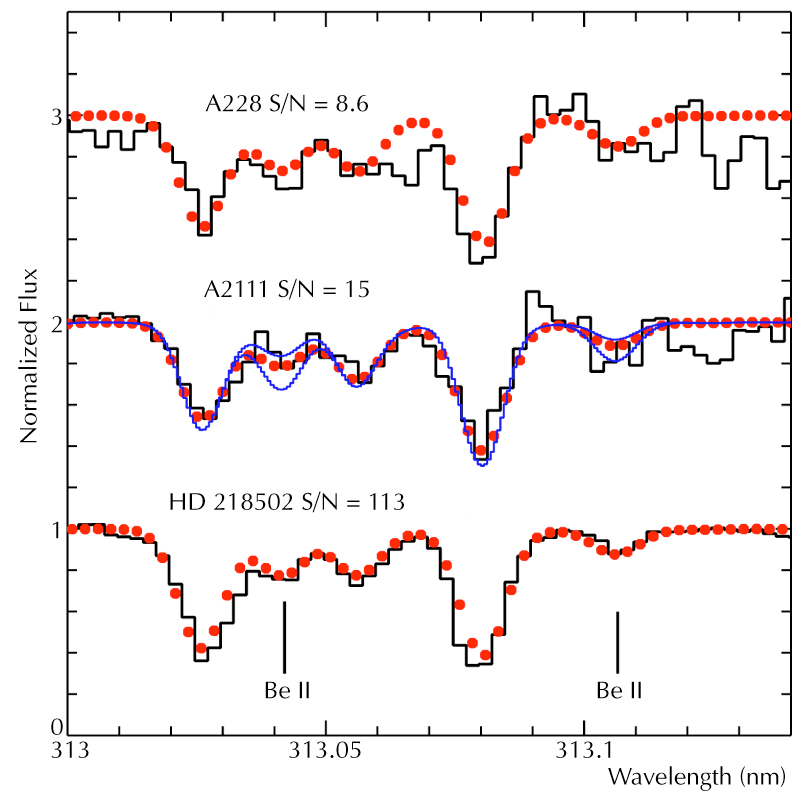

Beryllium spectral lines in three stars

Reproduction of a small wavelength region of the spectra obtained with the UVES spectrometer at the 8.2-m Kueyen telescope at Paranal of these stars (above), together with that of another nearby star, HD 218502, a field star in which the Beryllium lines are also visible (below). This star, however, is not a member of a cluster and its age is not well known. The achieved signal-to-noise ratios are indicated. The best-fitting synthetic spectra are show as red dots; in the spectrum of A2111, the blue dashed lines illustrate the accuracy of the fit - they correspond to a variation of the Beryllium content by approx. ± 50% (0.2 dex).

Credit: ESO